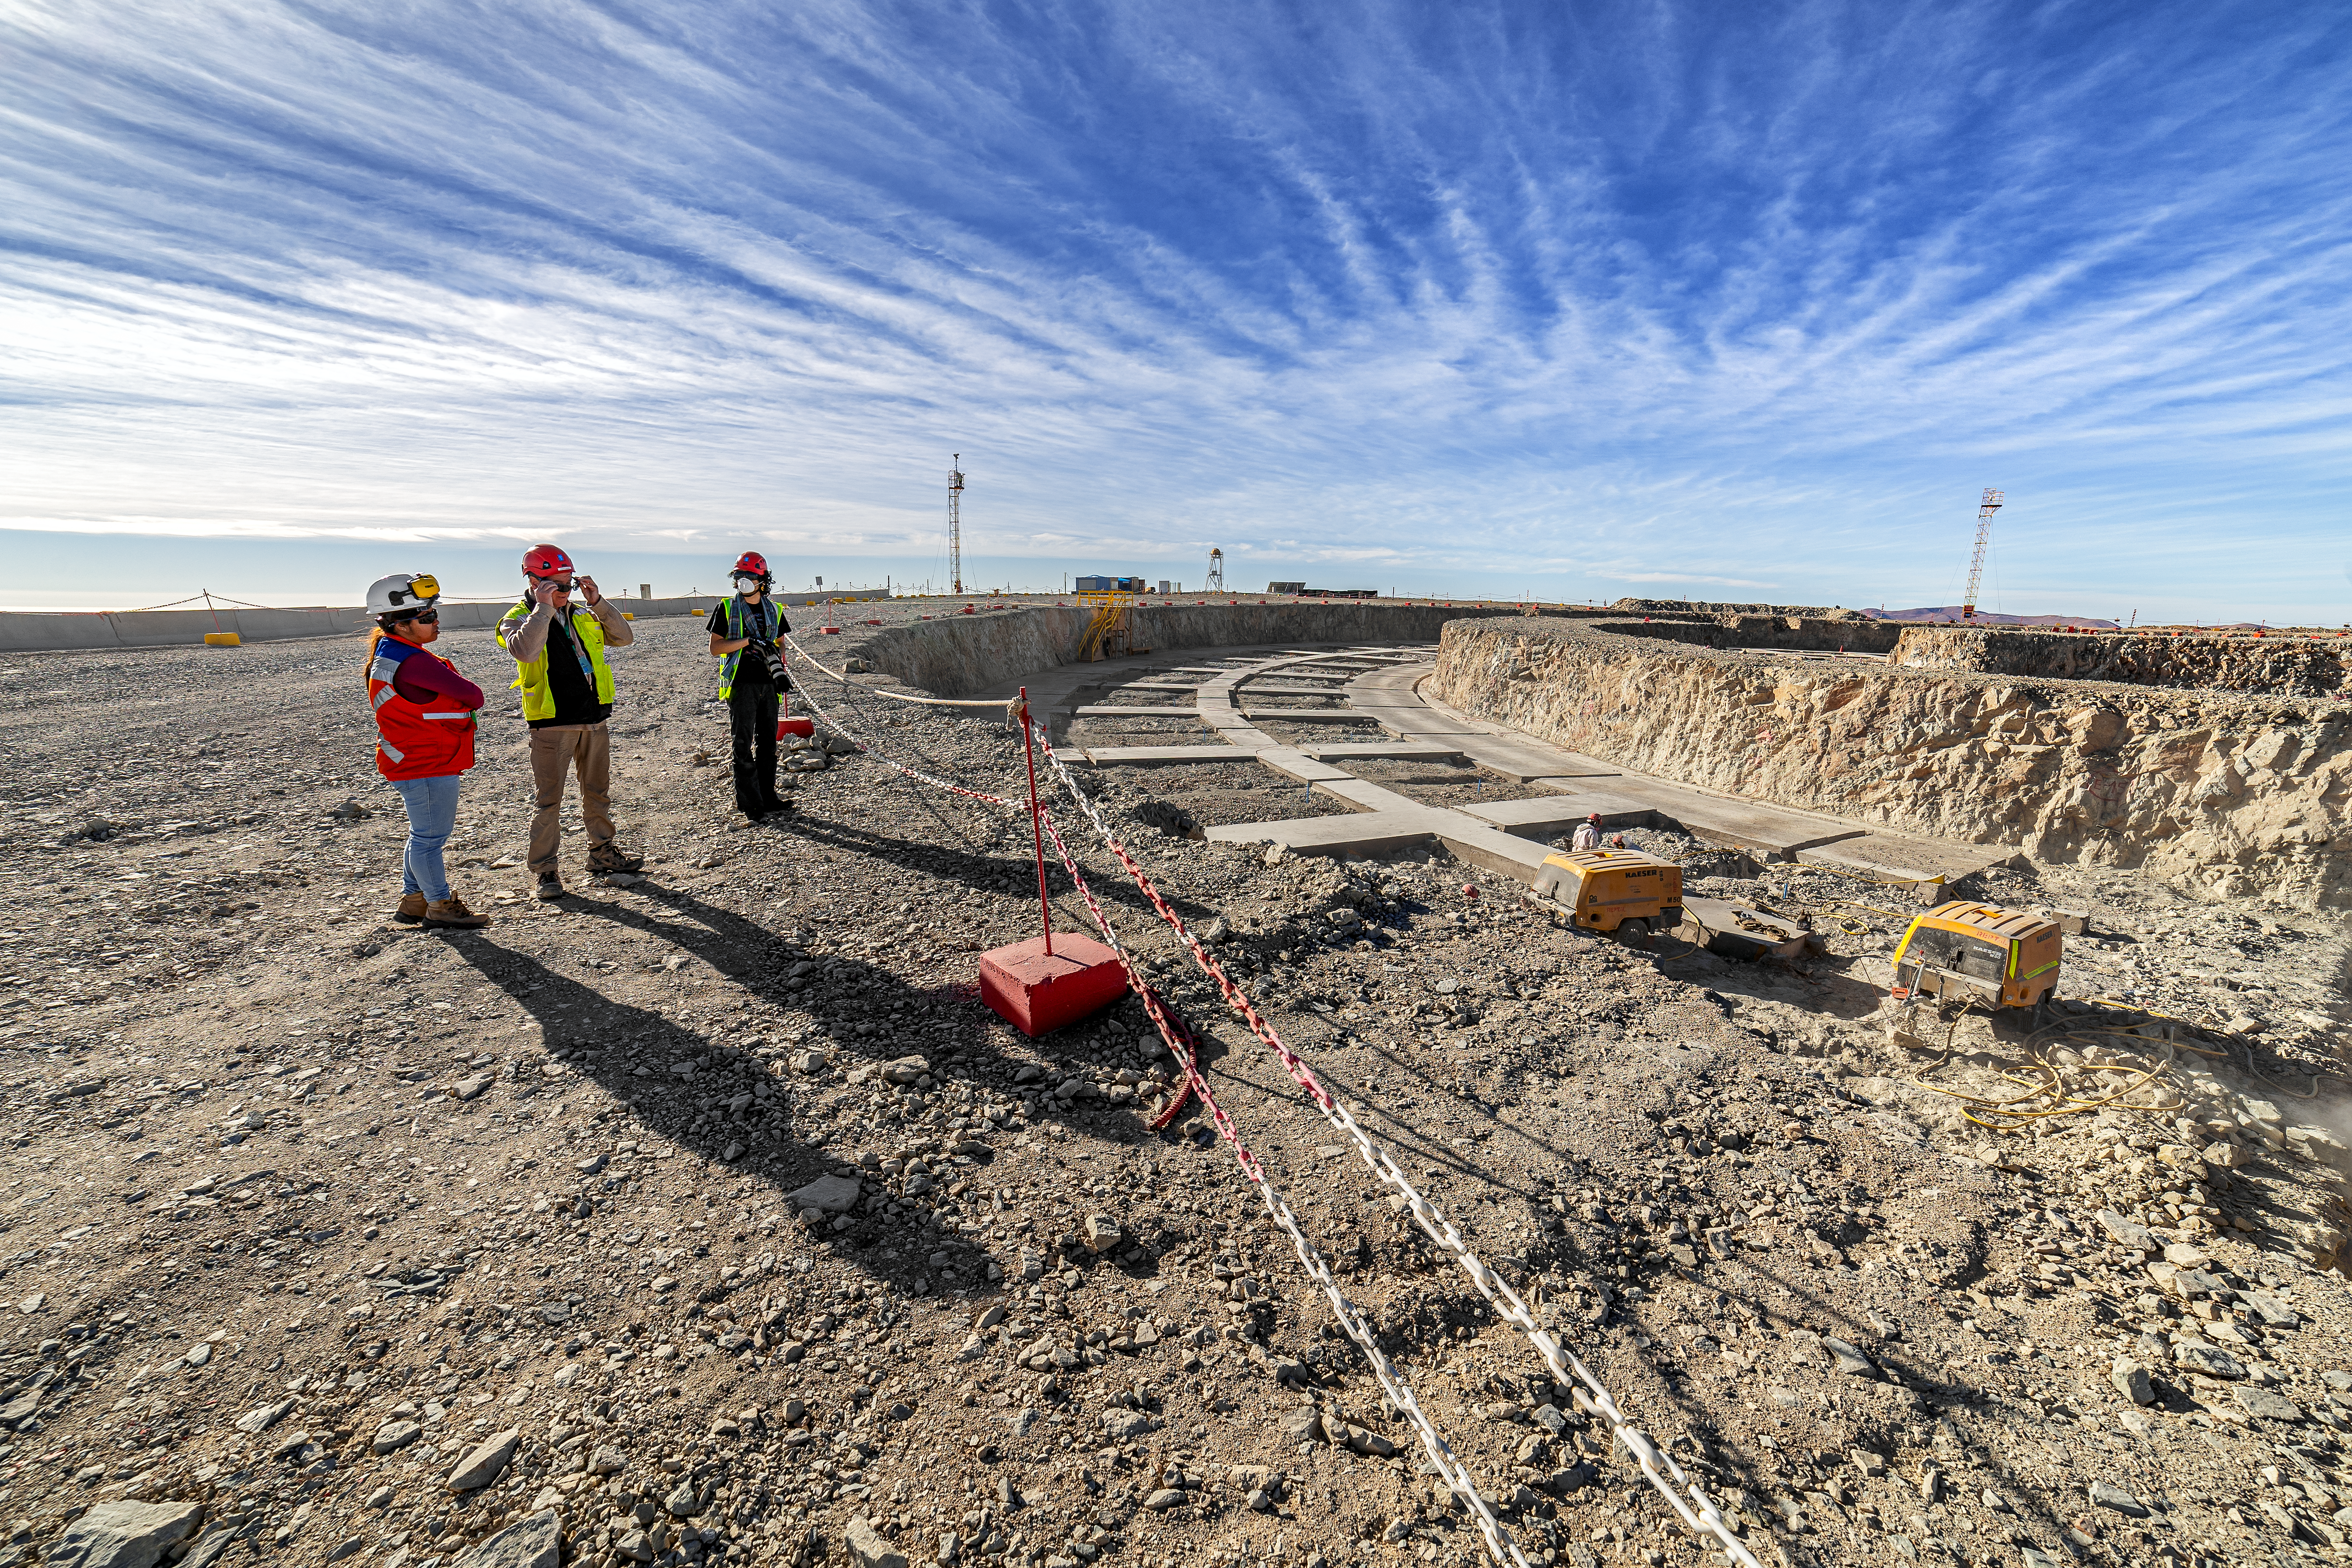

Construction of the ELT in Chile is underway

Construction of the ELT is underway in Chile, 2019. The ELT is motivated by a wide rande of scientific challenges encountered by modern astronomy, and scientists hope its observations will uncover mysteries of the Universe.

Credit: ESO/P. Horálek